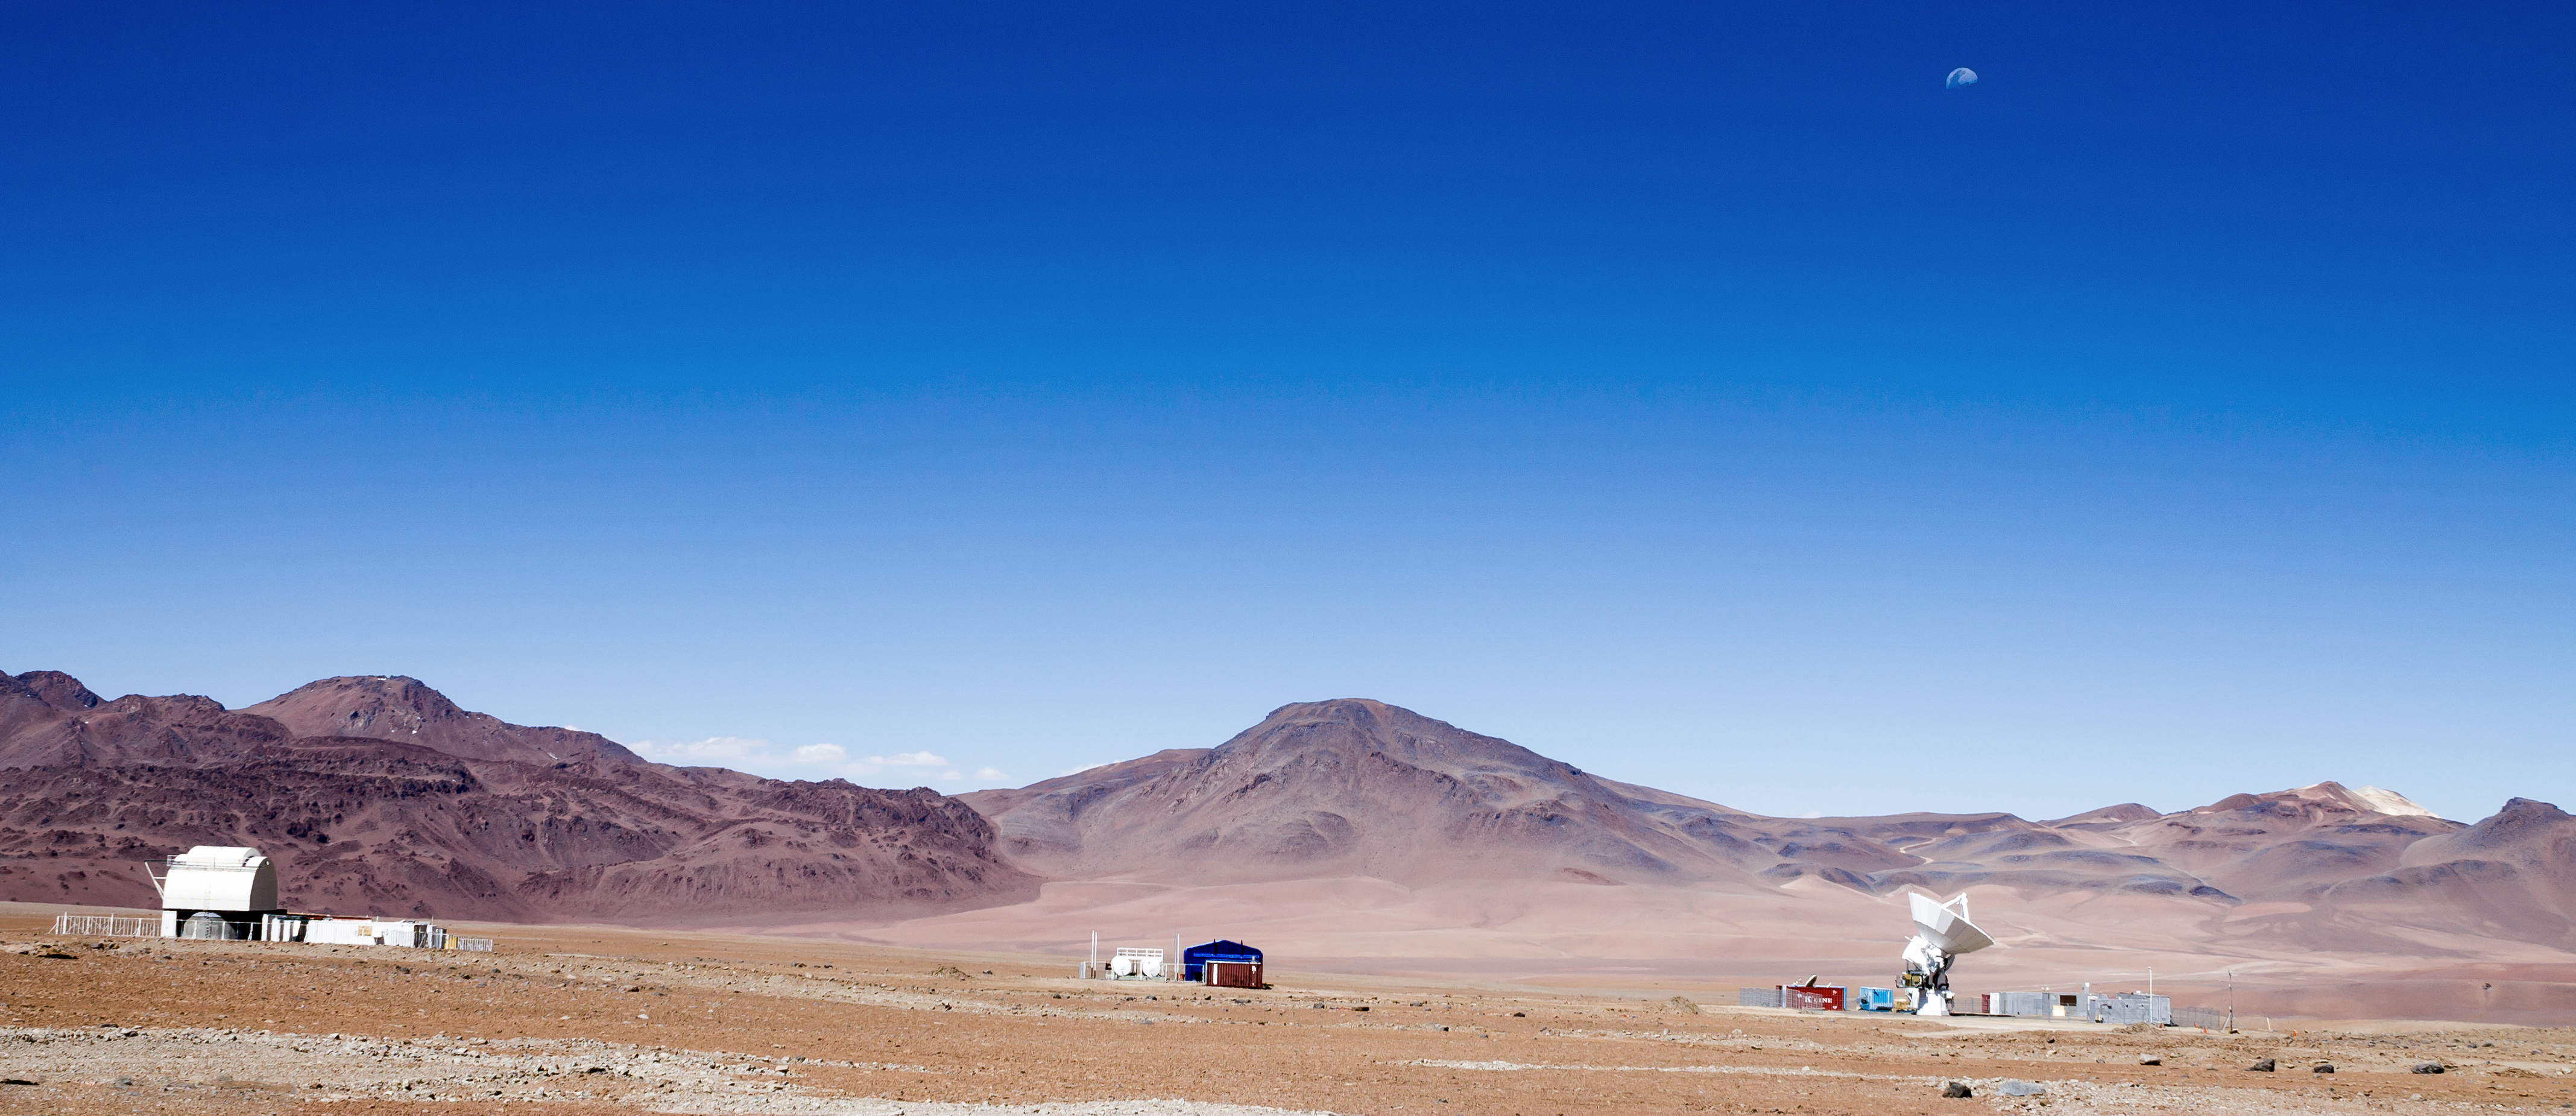

Antenna with some company

ESO's Atacama Large Millimeter/submillimeter Array (ALMA) is situated more than 5000 metres above sea level in the Chilean desert, on the Chajnantor plateau. Here, the dry air and thin atmosphere allow a spectacular view into the Universe and make it the perfect place for such a sensitive telescope. Just one of the telescope's 66 antennas is pictured here, dwarfed by the stunning landscape for miles around.

Credit: J. C. Rojas/ESO